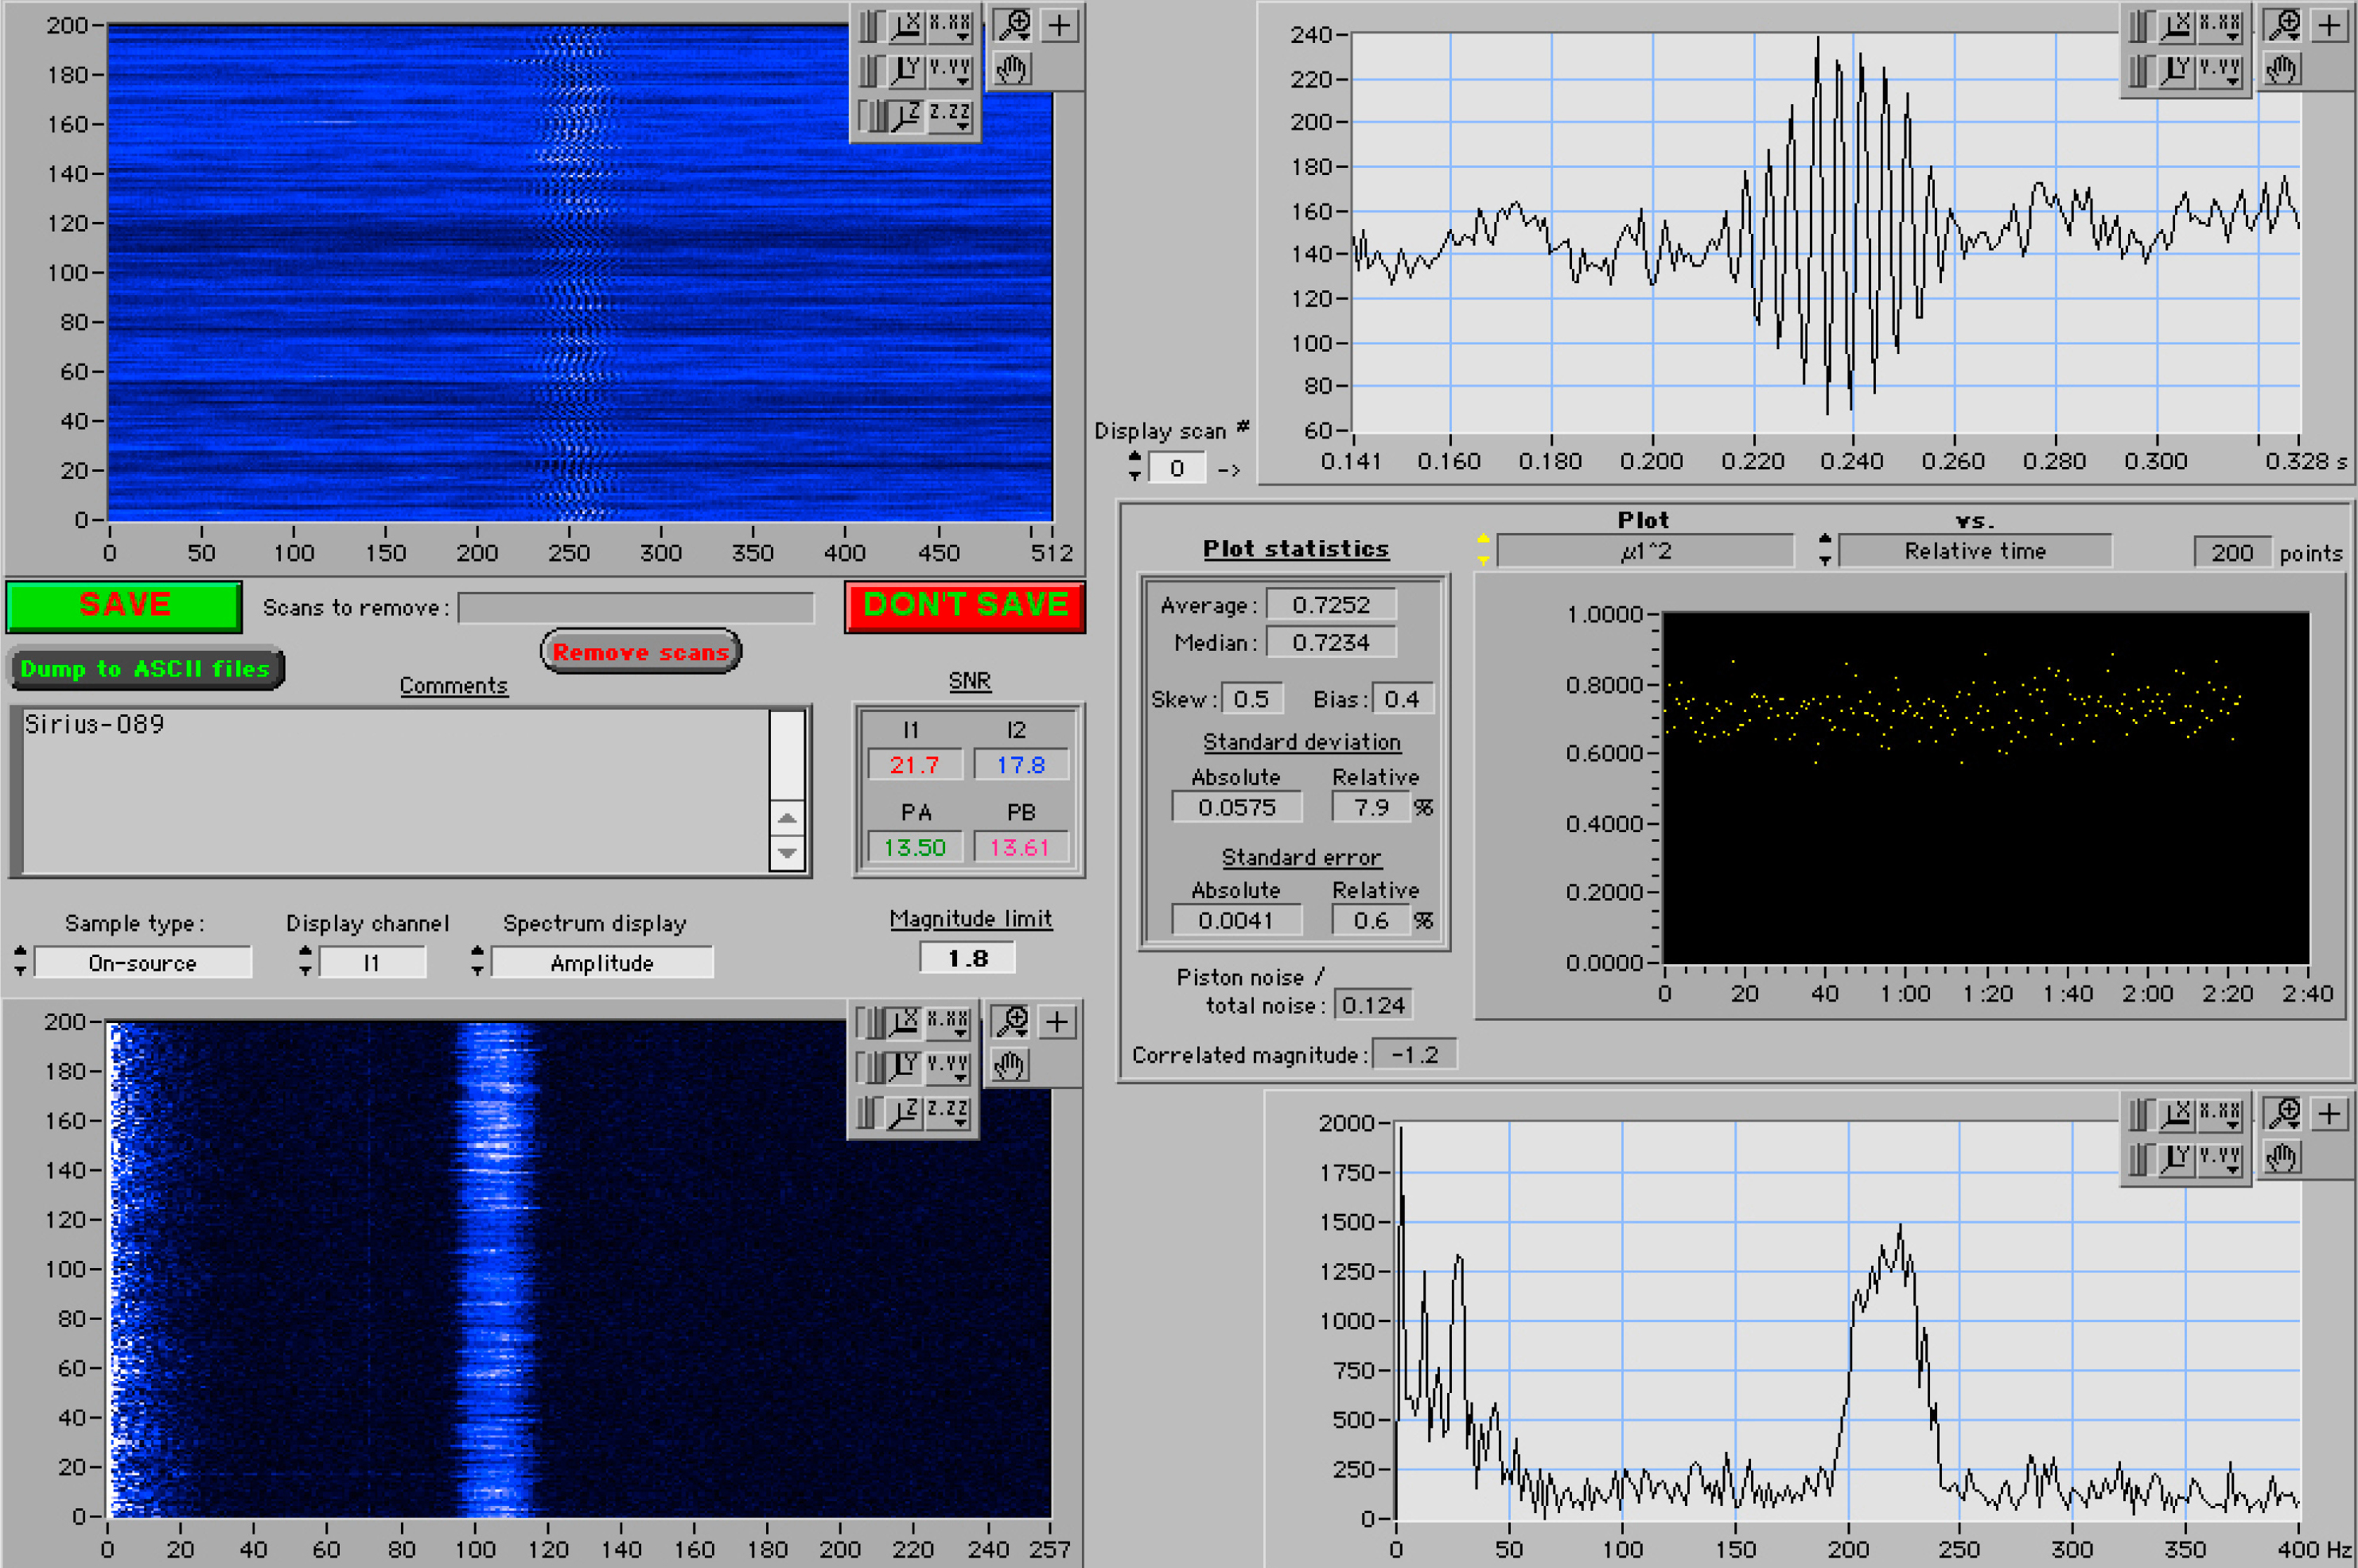

First fringes of Sirius with VLTI

The "first fringes" obtained with the VLTI, as seen on the computer screen during the observation (upper right window). The fringe pattern arises when the light beams from two small telescopes are brought together in the VINCI instrument. The pattern itself contains information about the angular extension of the observed object, here the bright star Sirius.

Credit: ESO